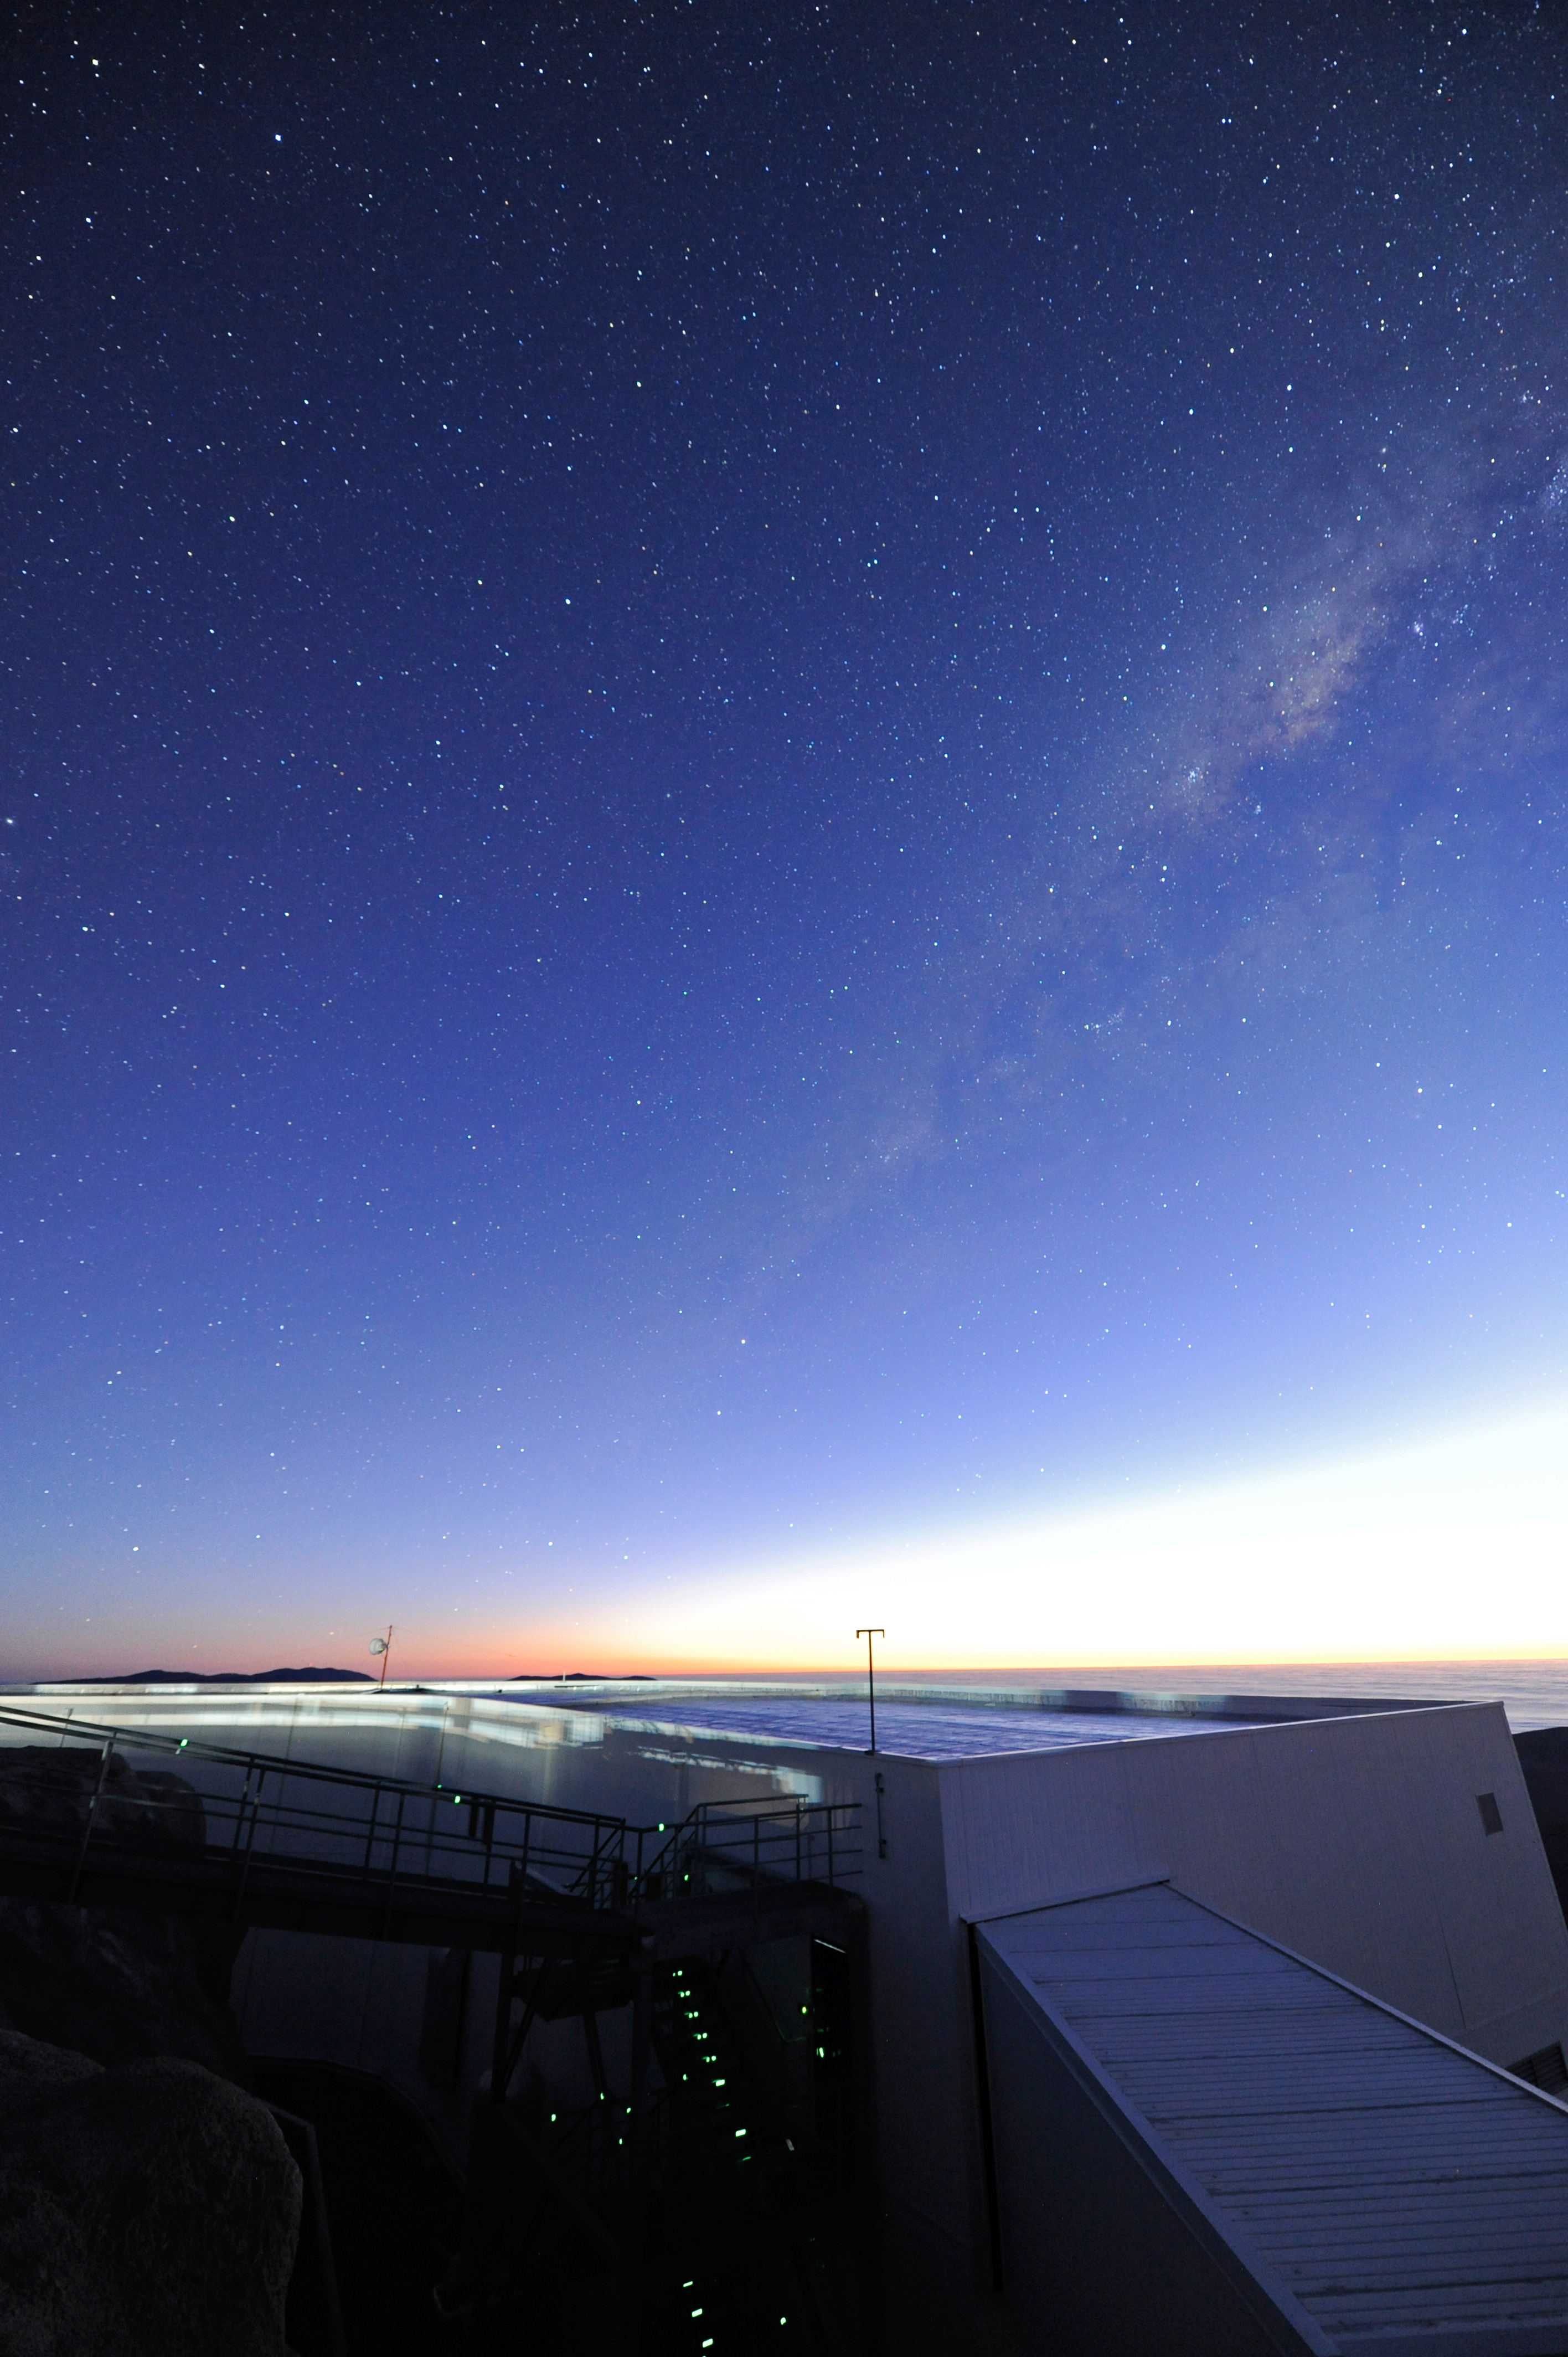

Chilean skies

Countless pin-pricks of light shine down from the heavens.

Credit: ESO/C. Malin